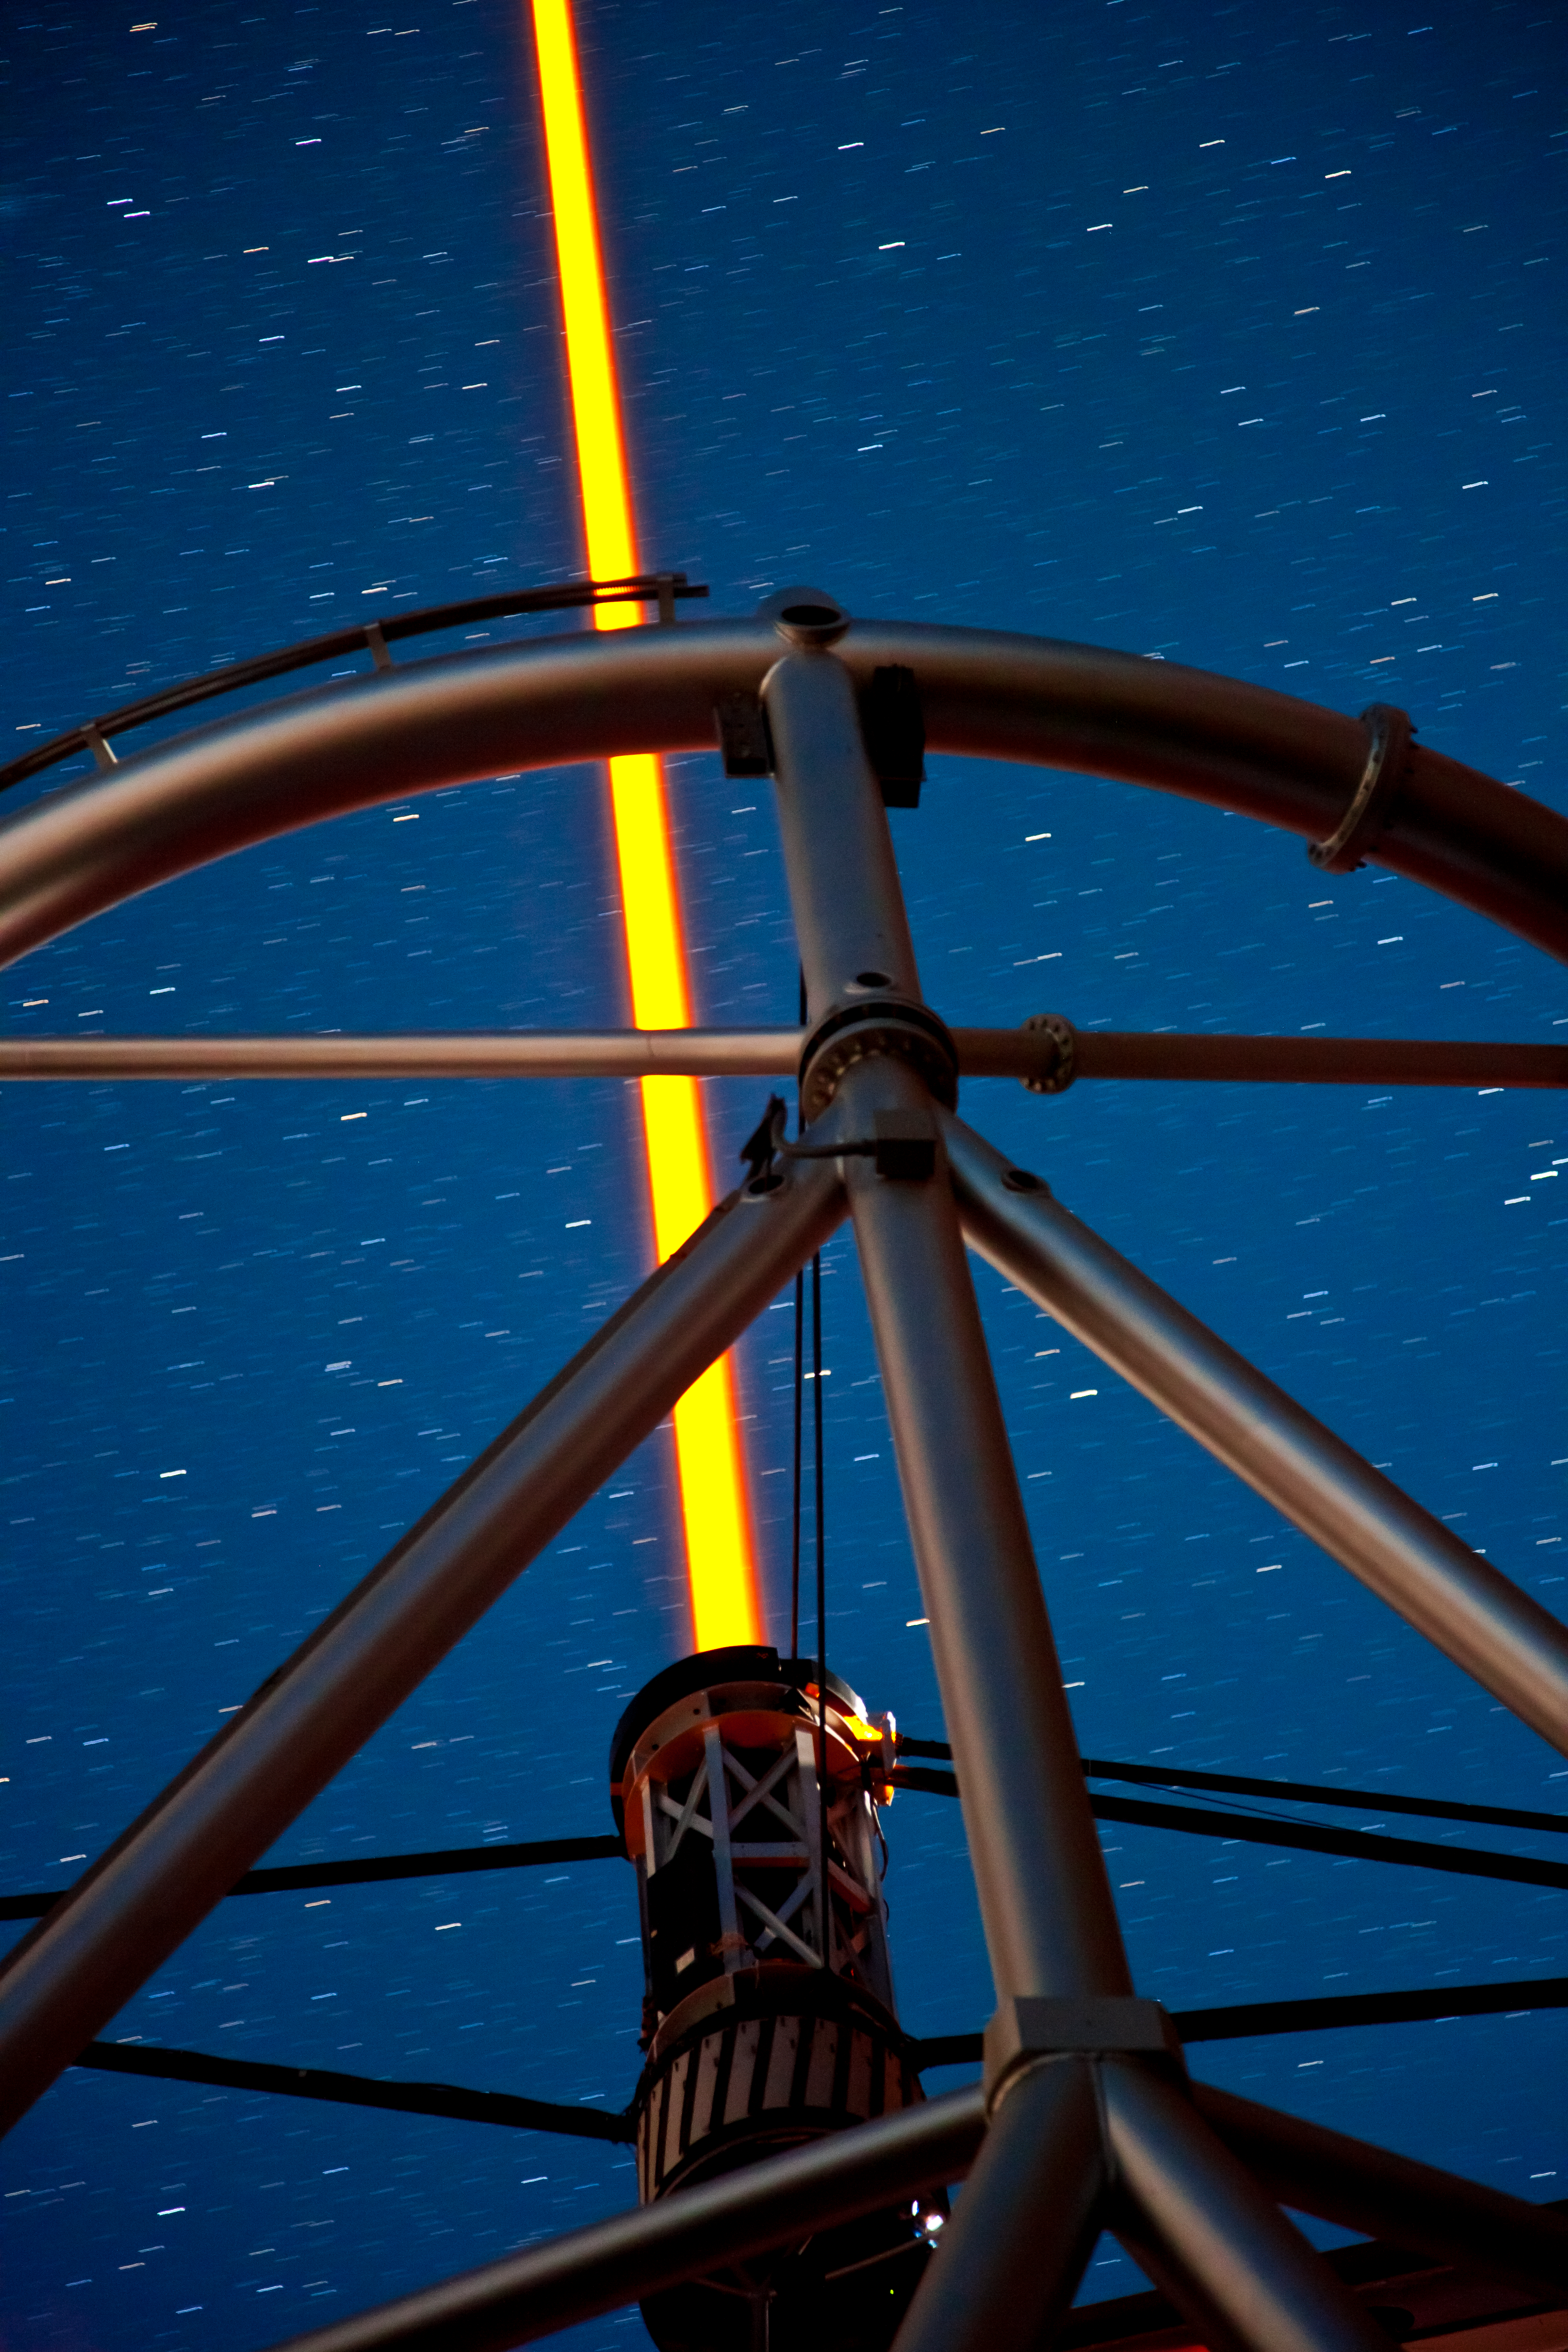

GS Laser Closeup

lose up view of the new laser propagating from the Gemini South telescope

Credit: International Gemini Observatory